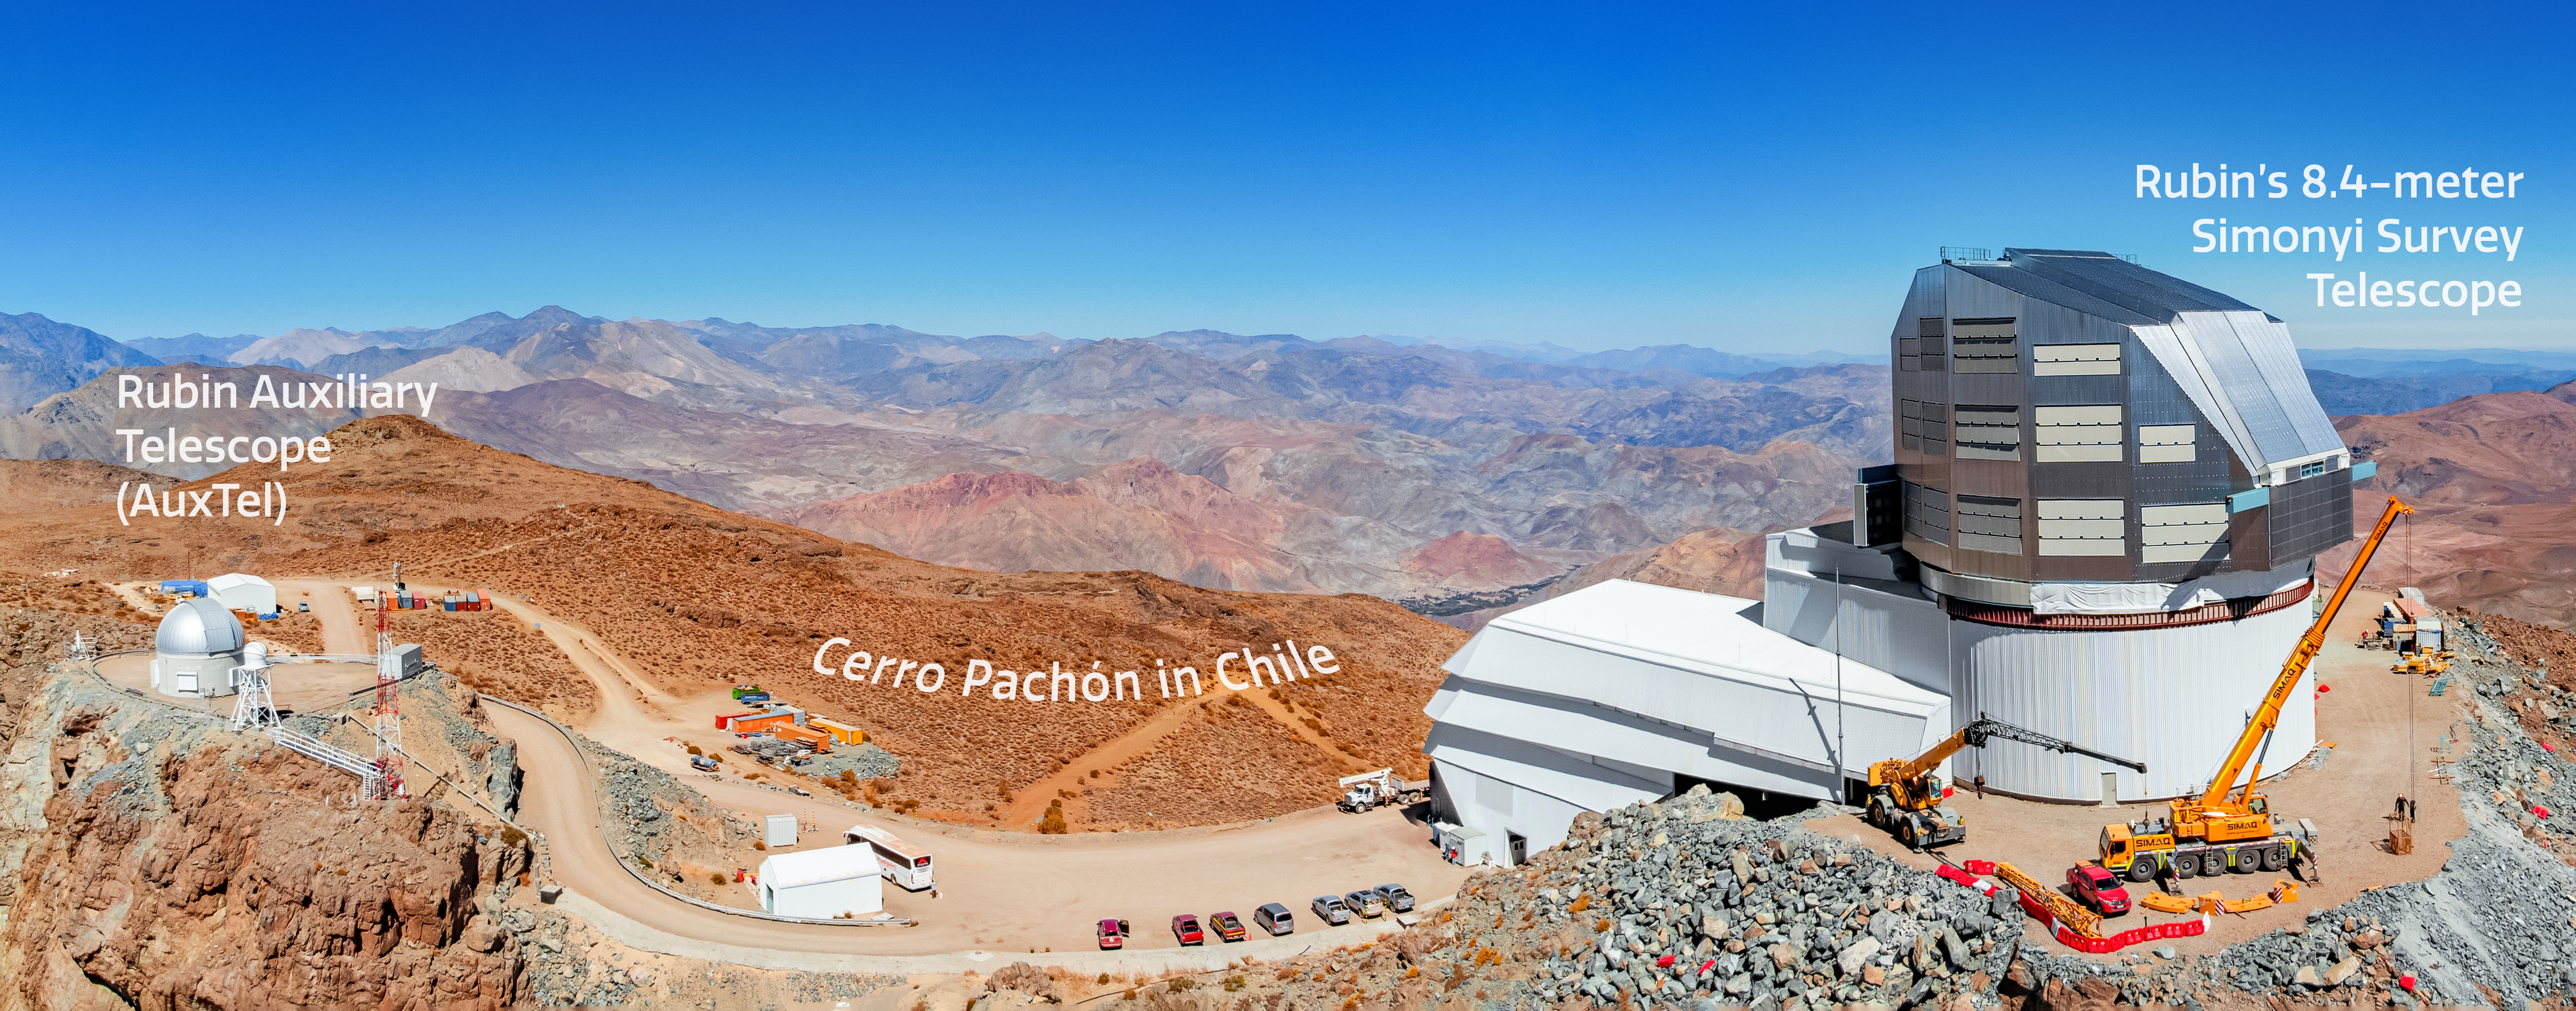

Cerro Pachón Annotated Panorama

An annotated panorama of Cerro Pachón in Chile showing the Rubin Auxiliary Telescope (AuxTel) and the 8.4-meter Simonyi Survey Telescope.

Credit: RubinObs/NOIRLab/SLAC/NSF/DOE/AURA